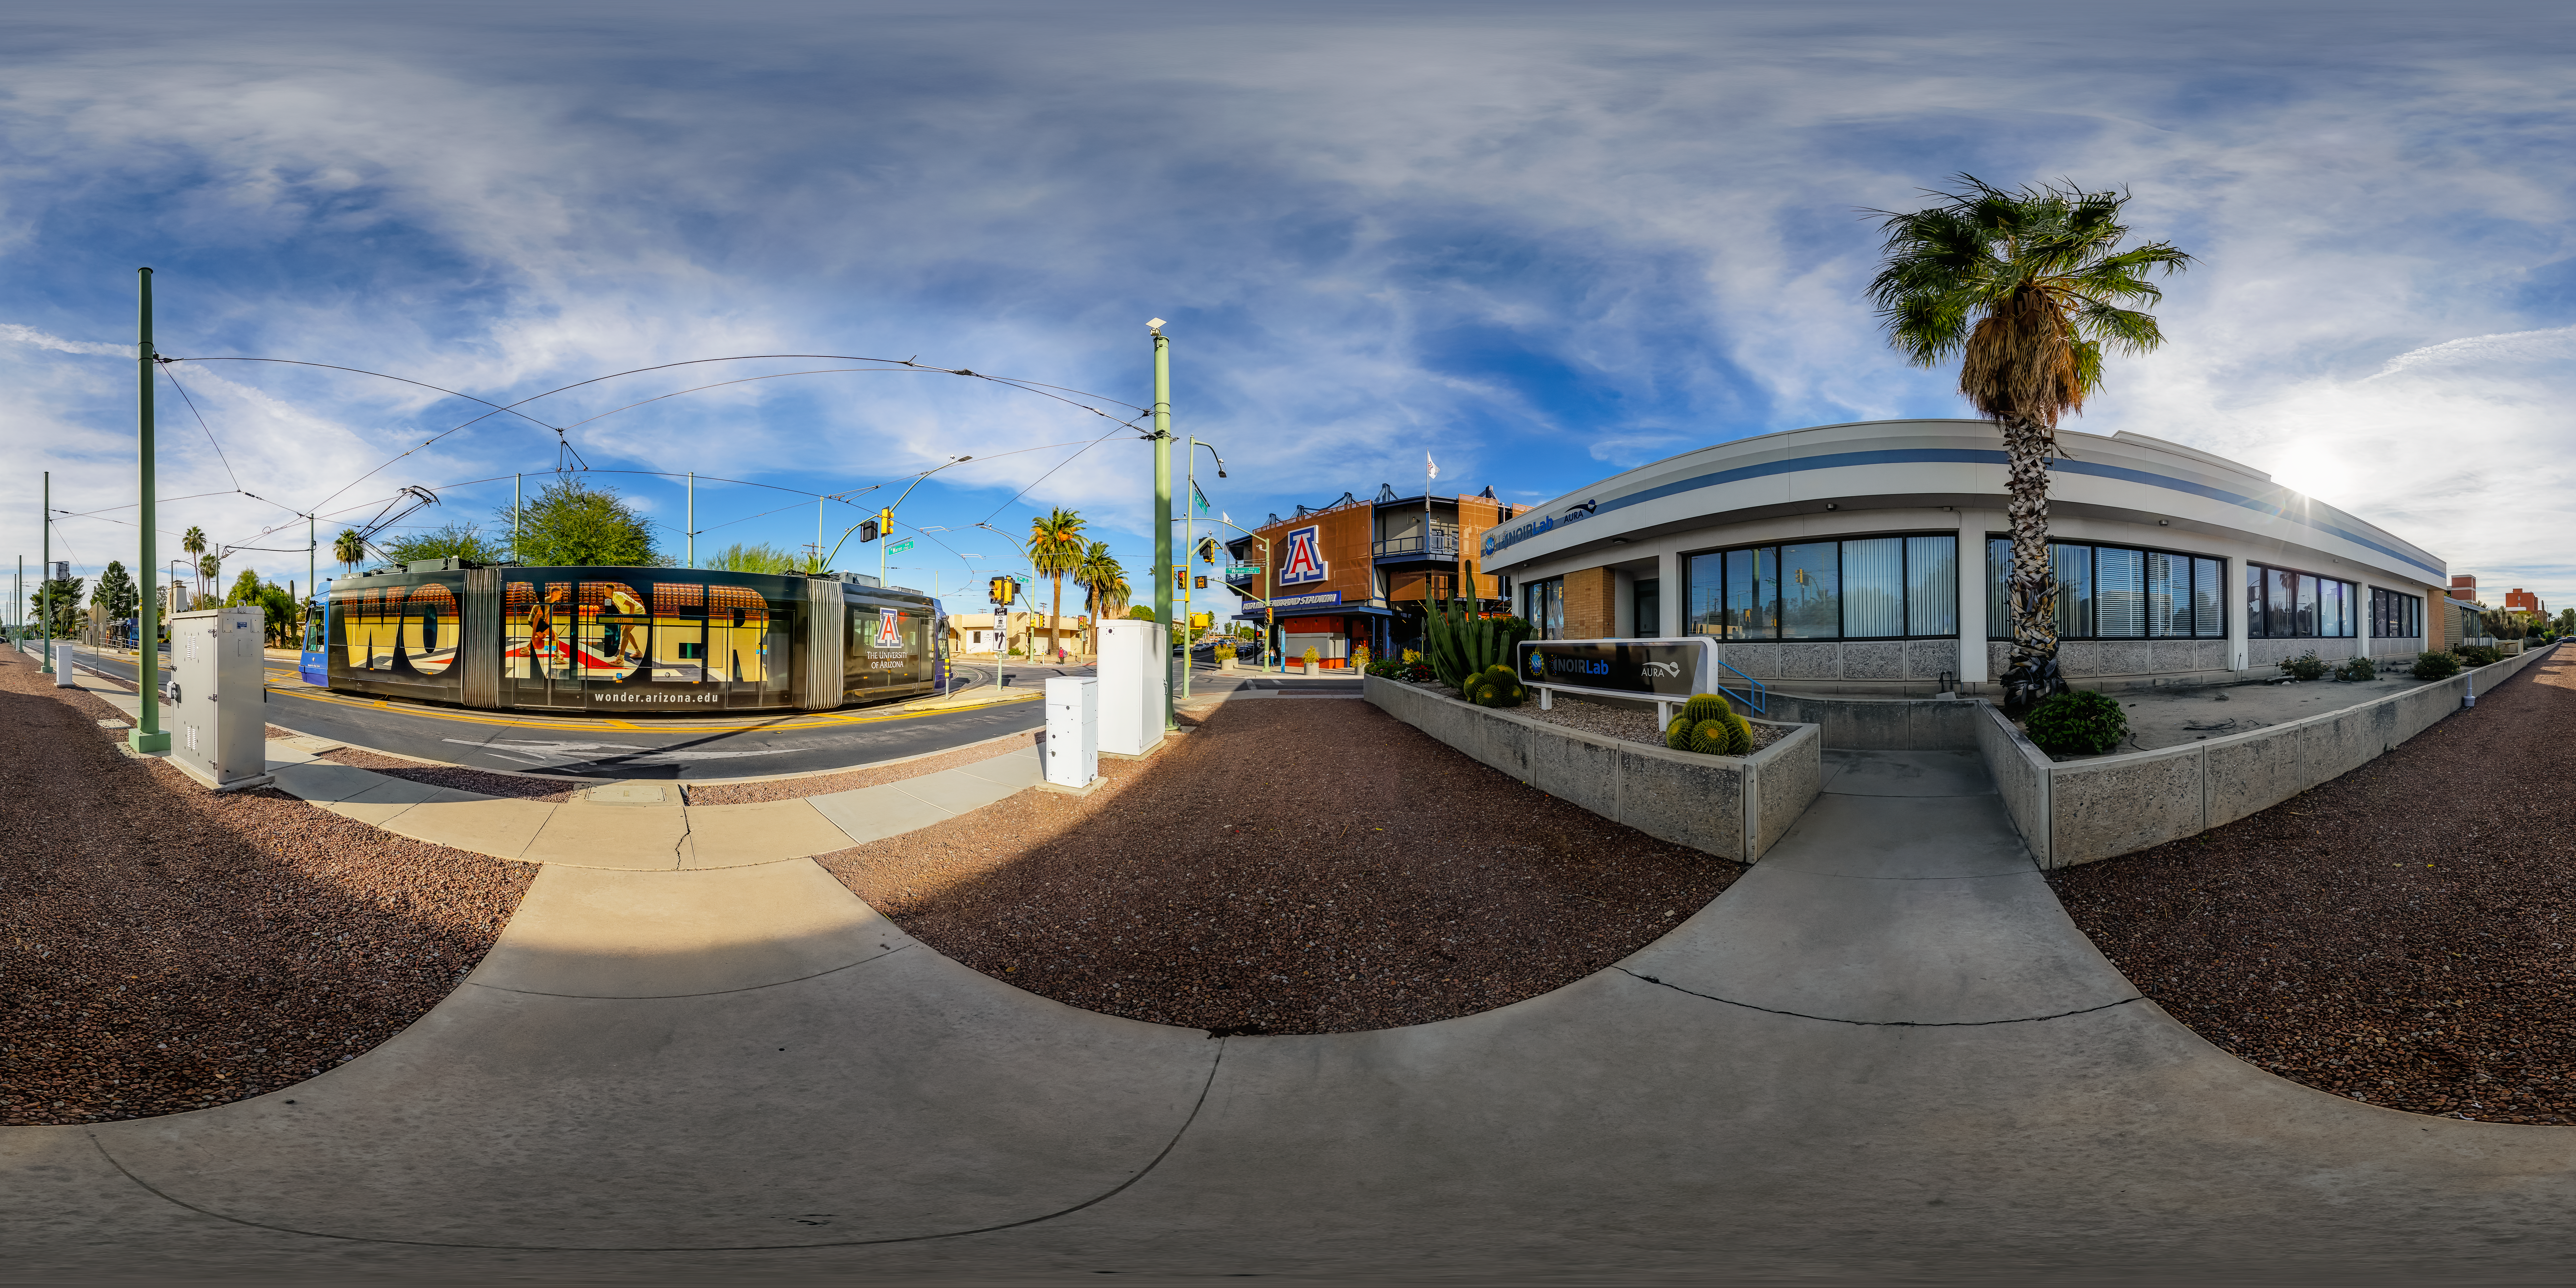

NOIRLab HQ North Entrance 360 Panorama

A 360 panorama outside the NOIRLab Headquarters north entrance in Tucson, Arizona.

A fulldome version of this image can be viewed here.

Credit: NOIRLab/NSF/AURA/P. Horálek